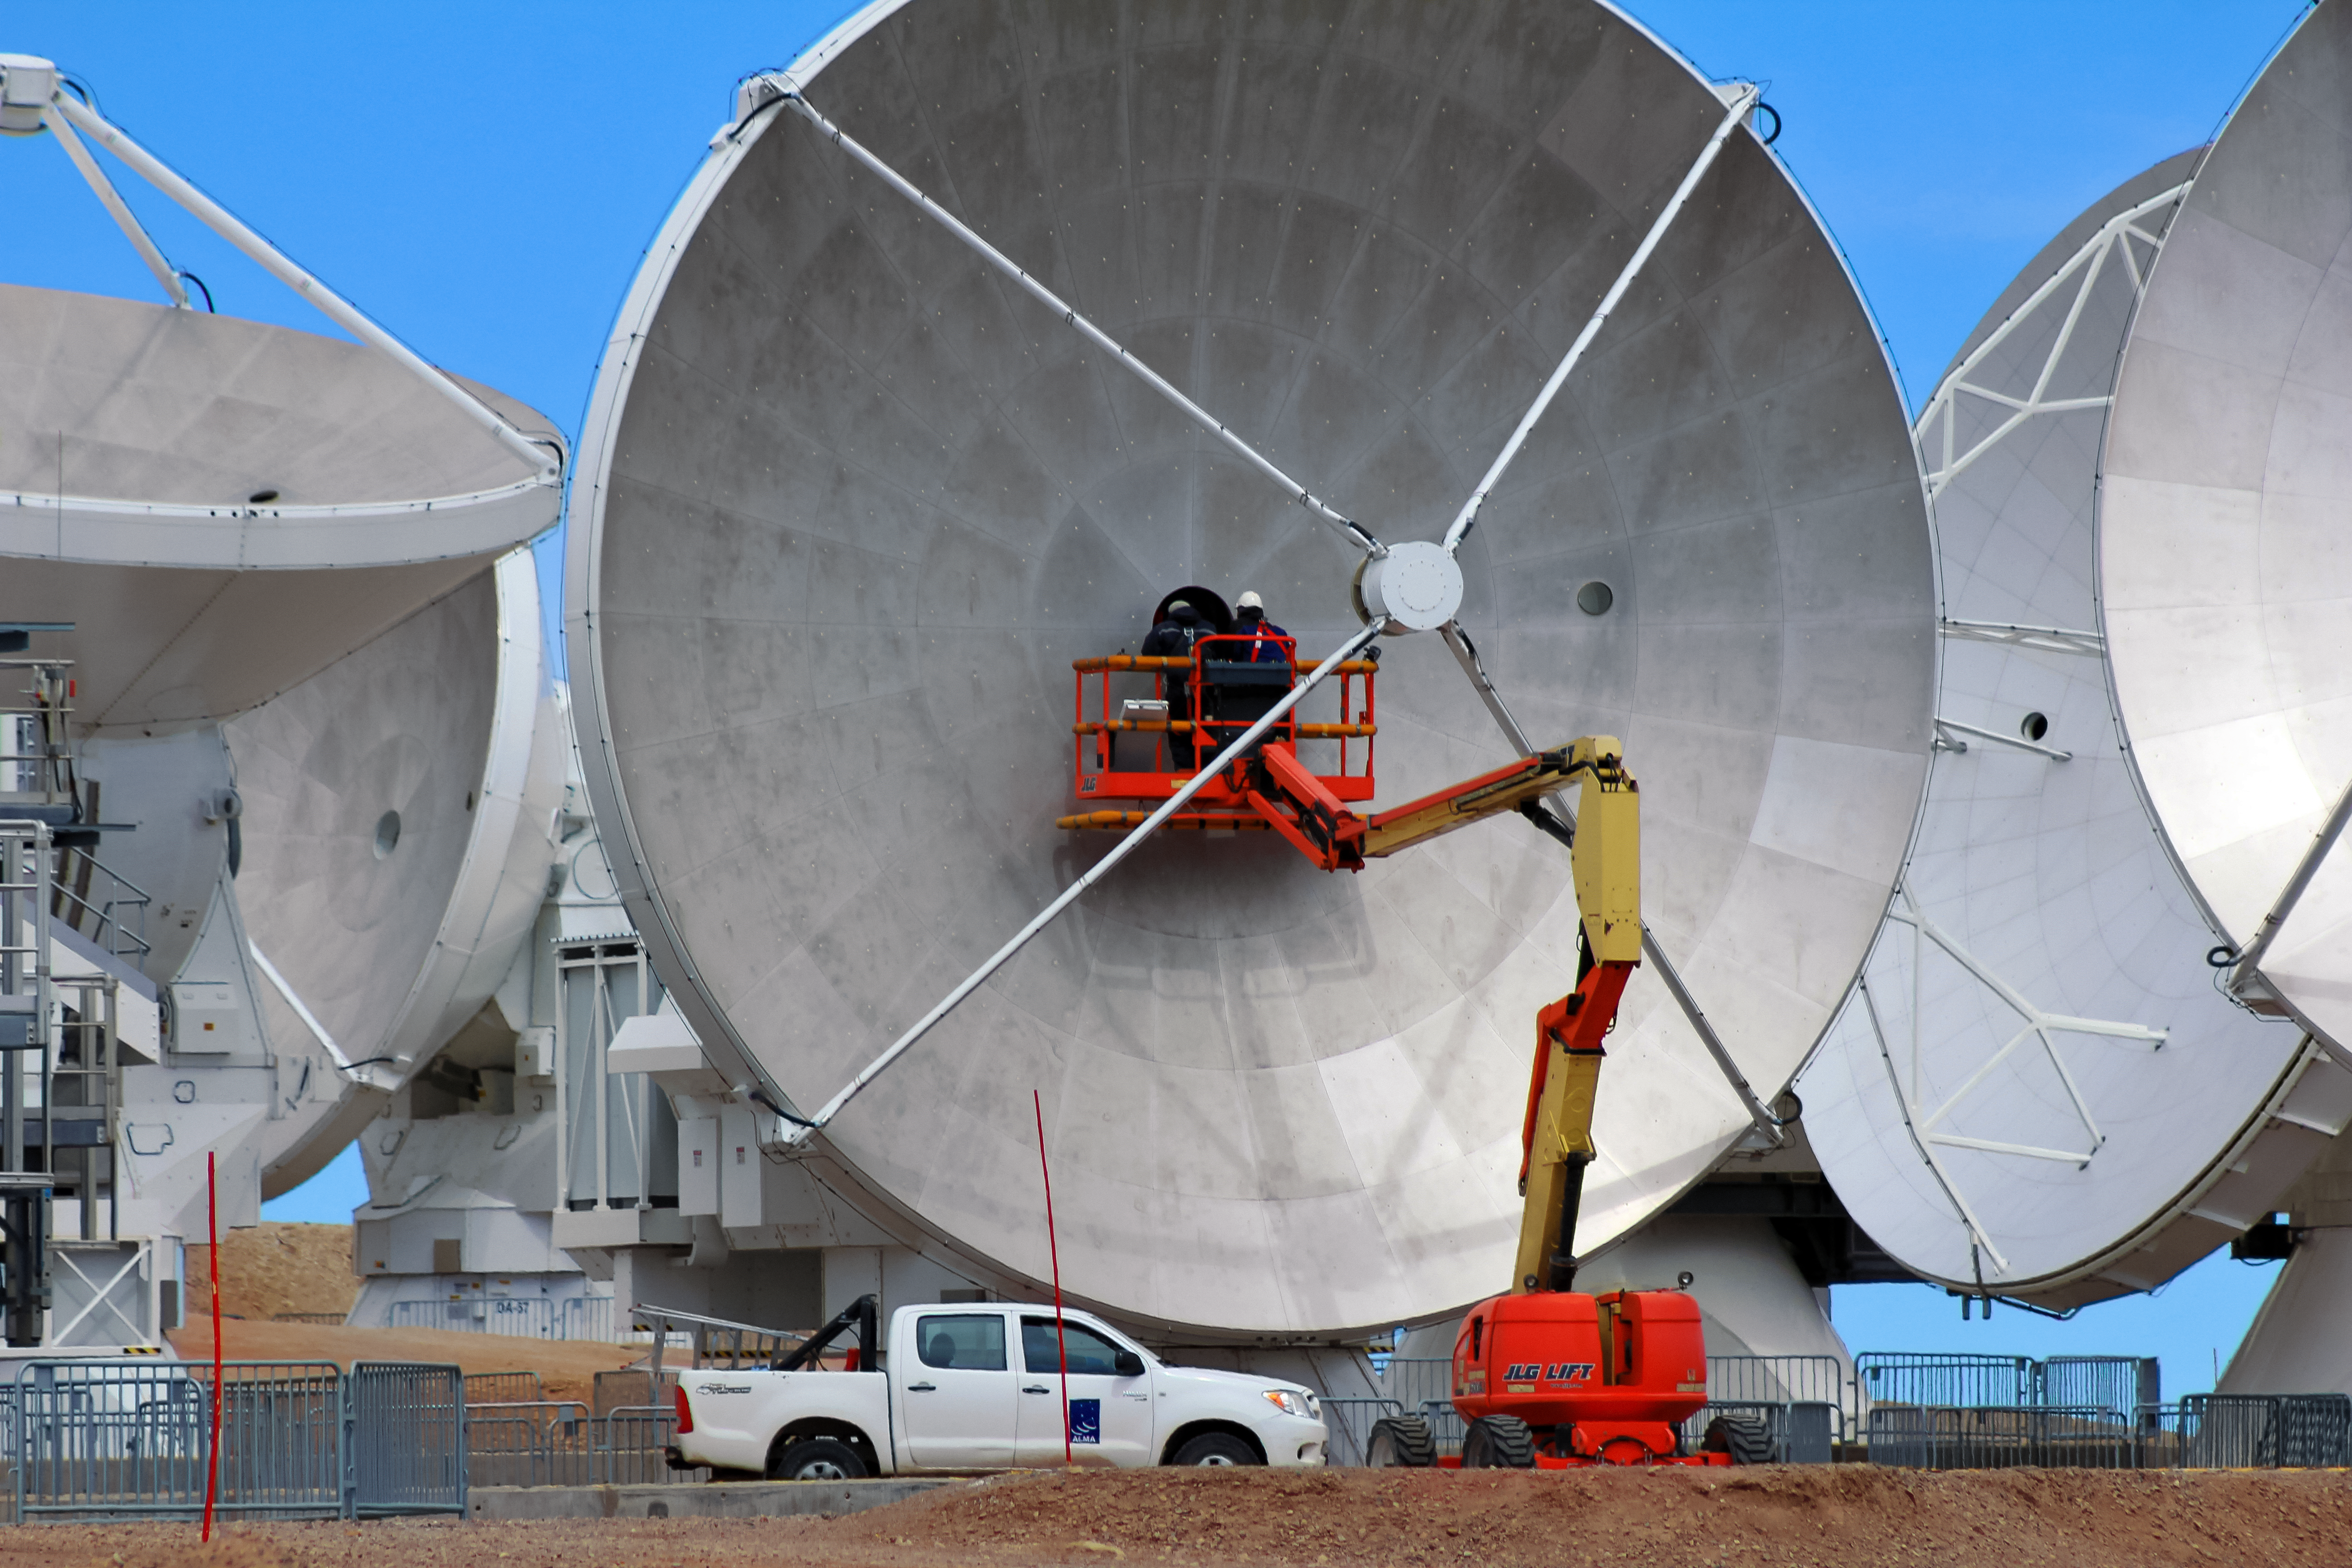

Mighty maintenance

The mighty dish of an Atacama Large Millimeter/submillimeter Array (ALMA) radio telescope is inspected in this shot from the Chajnantor Plateau in Chile. The true scale of the telescope and its 12-metre dish can be judged here, as it towers over the workmen, their truck and a small cherry picker!

Credit: D. Schreiner and S. Degezelle/ESO